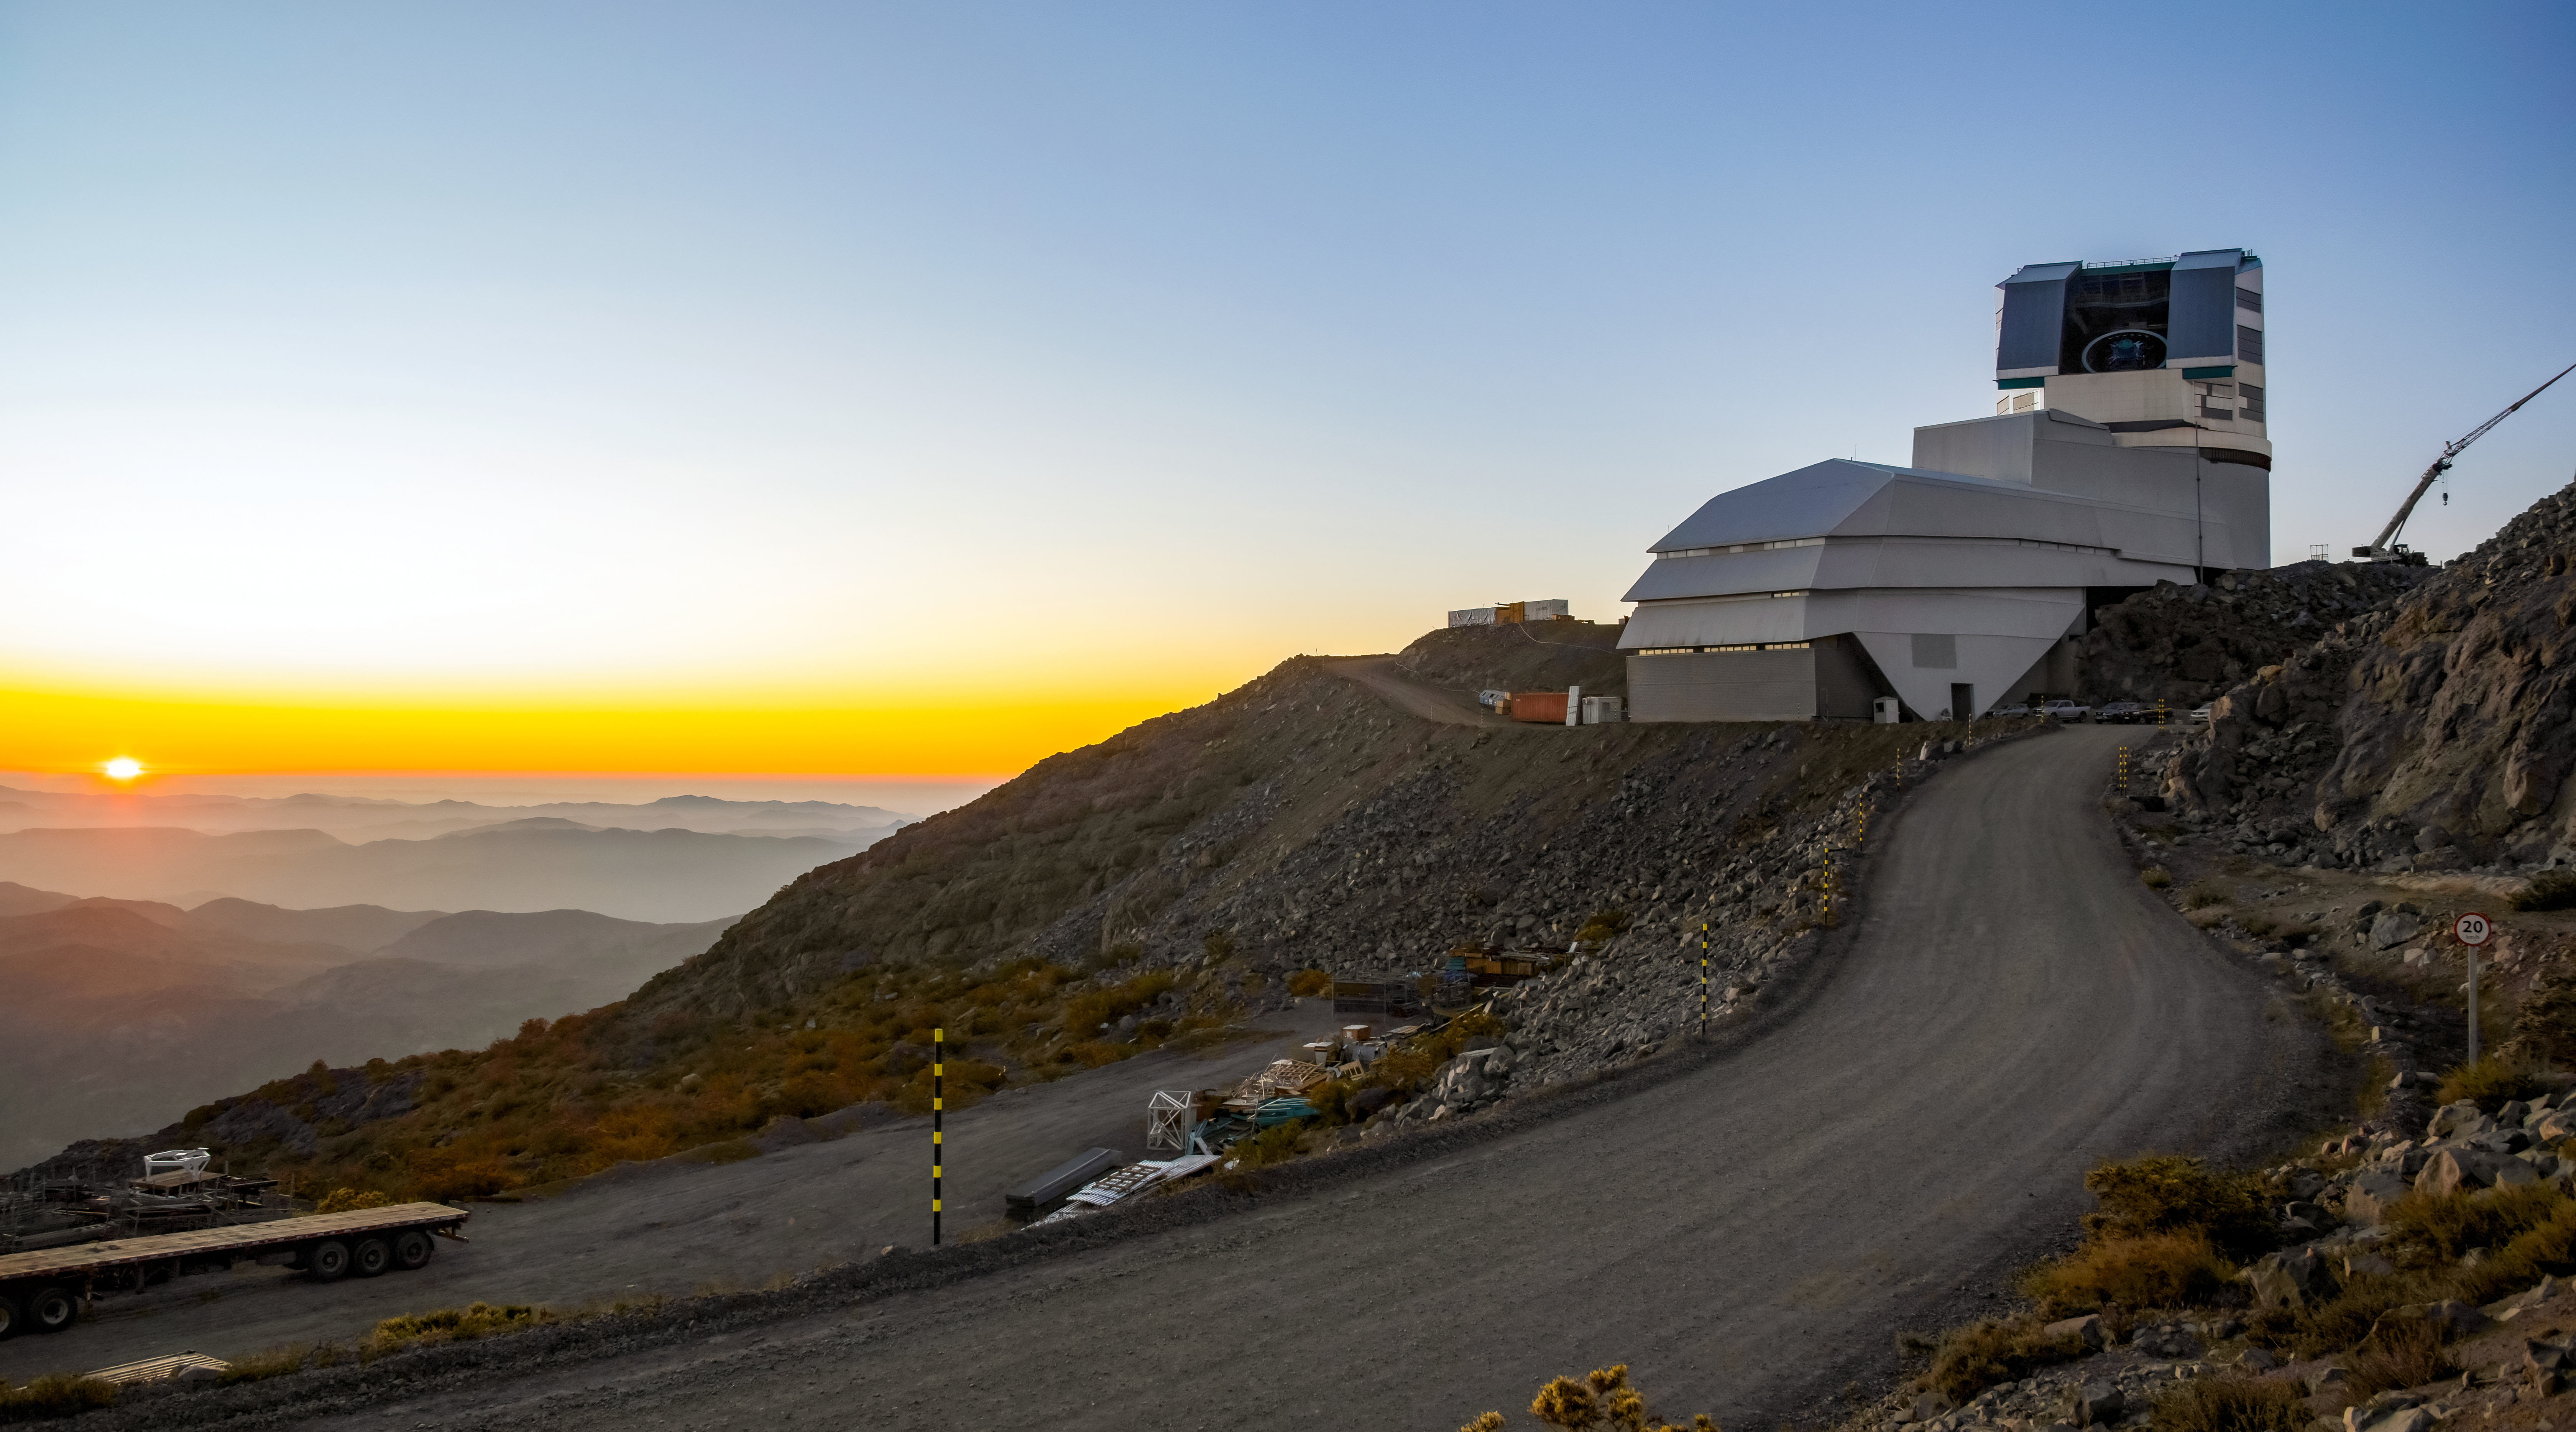

Rubin Observatory in December 2022

A view of NSF-DOE Vera C. Rubin Observatory at sunset in December 2022, with the telescope mount visible through the open dome.

Credit: RubinObs/NOIRLab/SLAC/NSF/DOE/AURA/B. Stalder